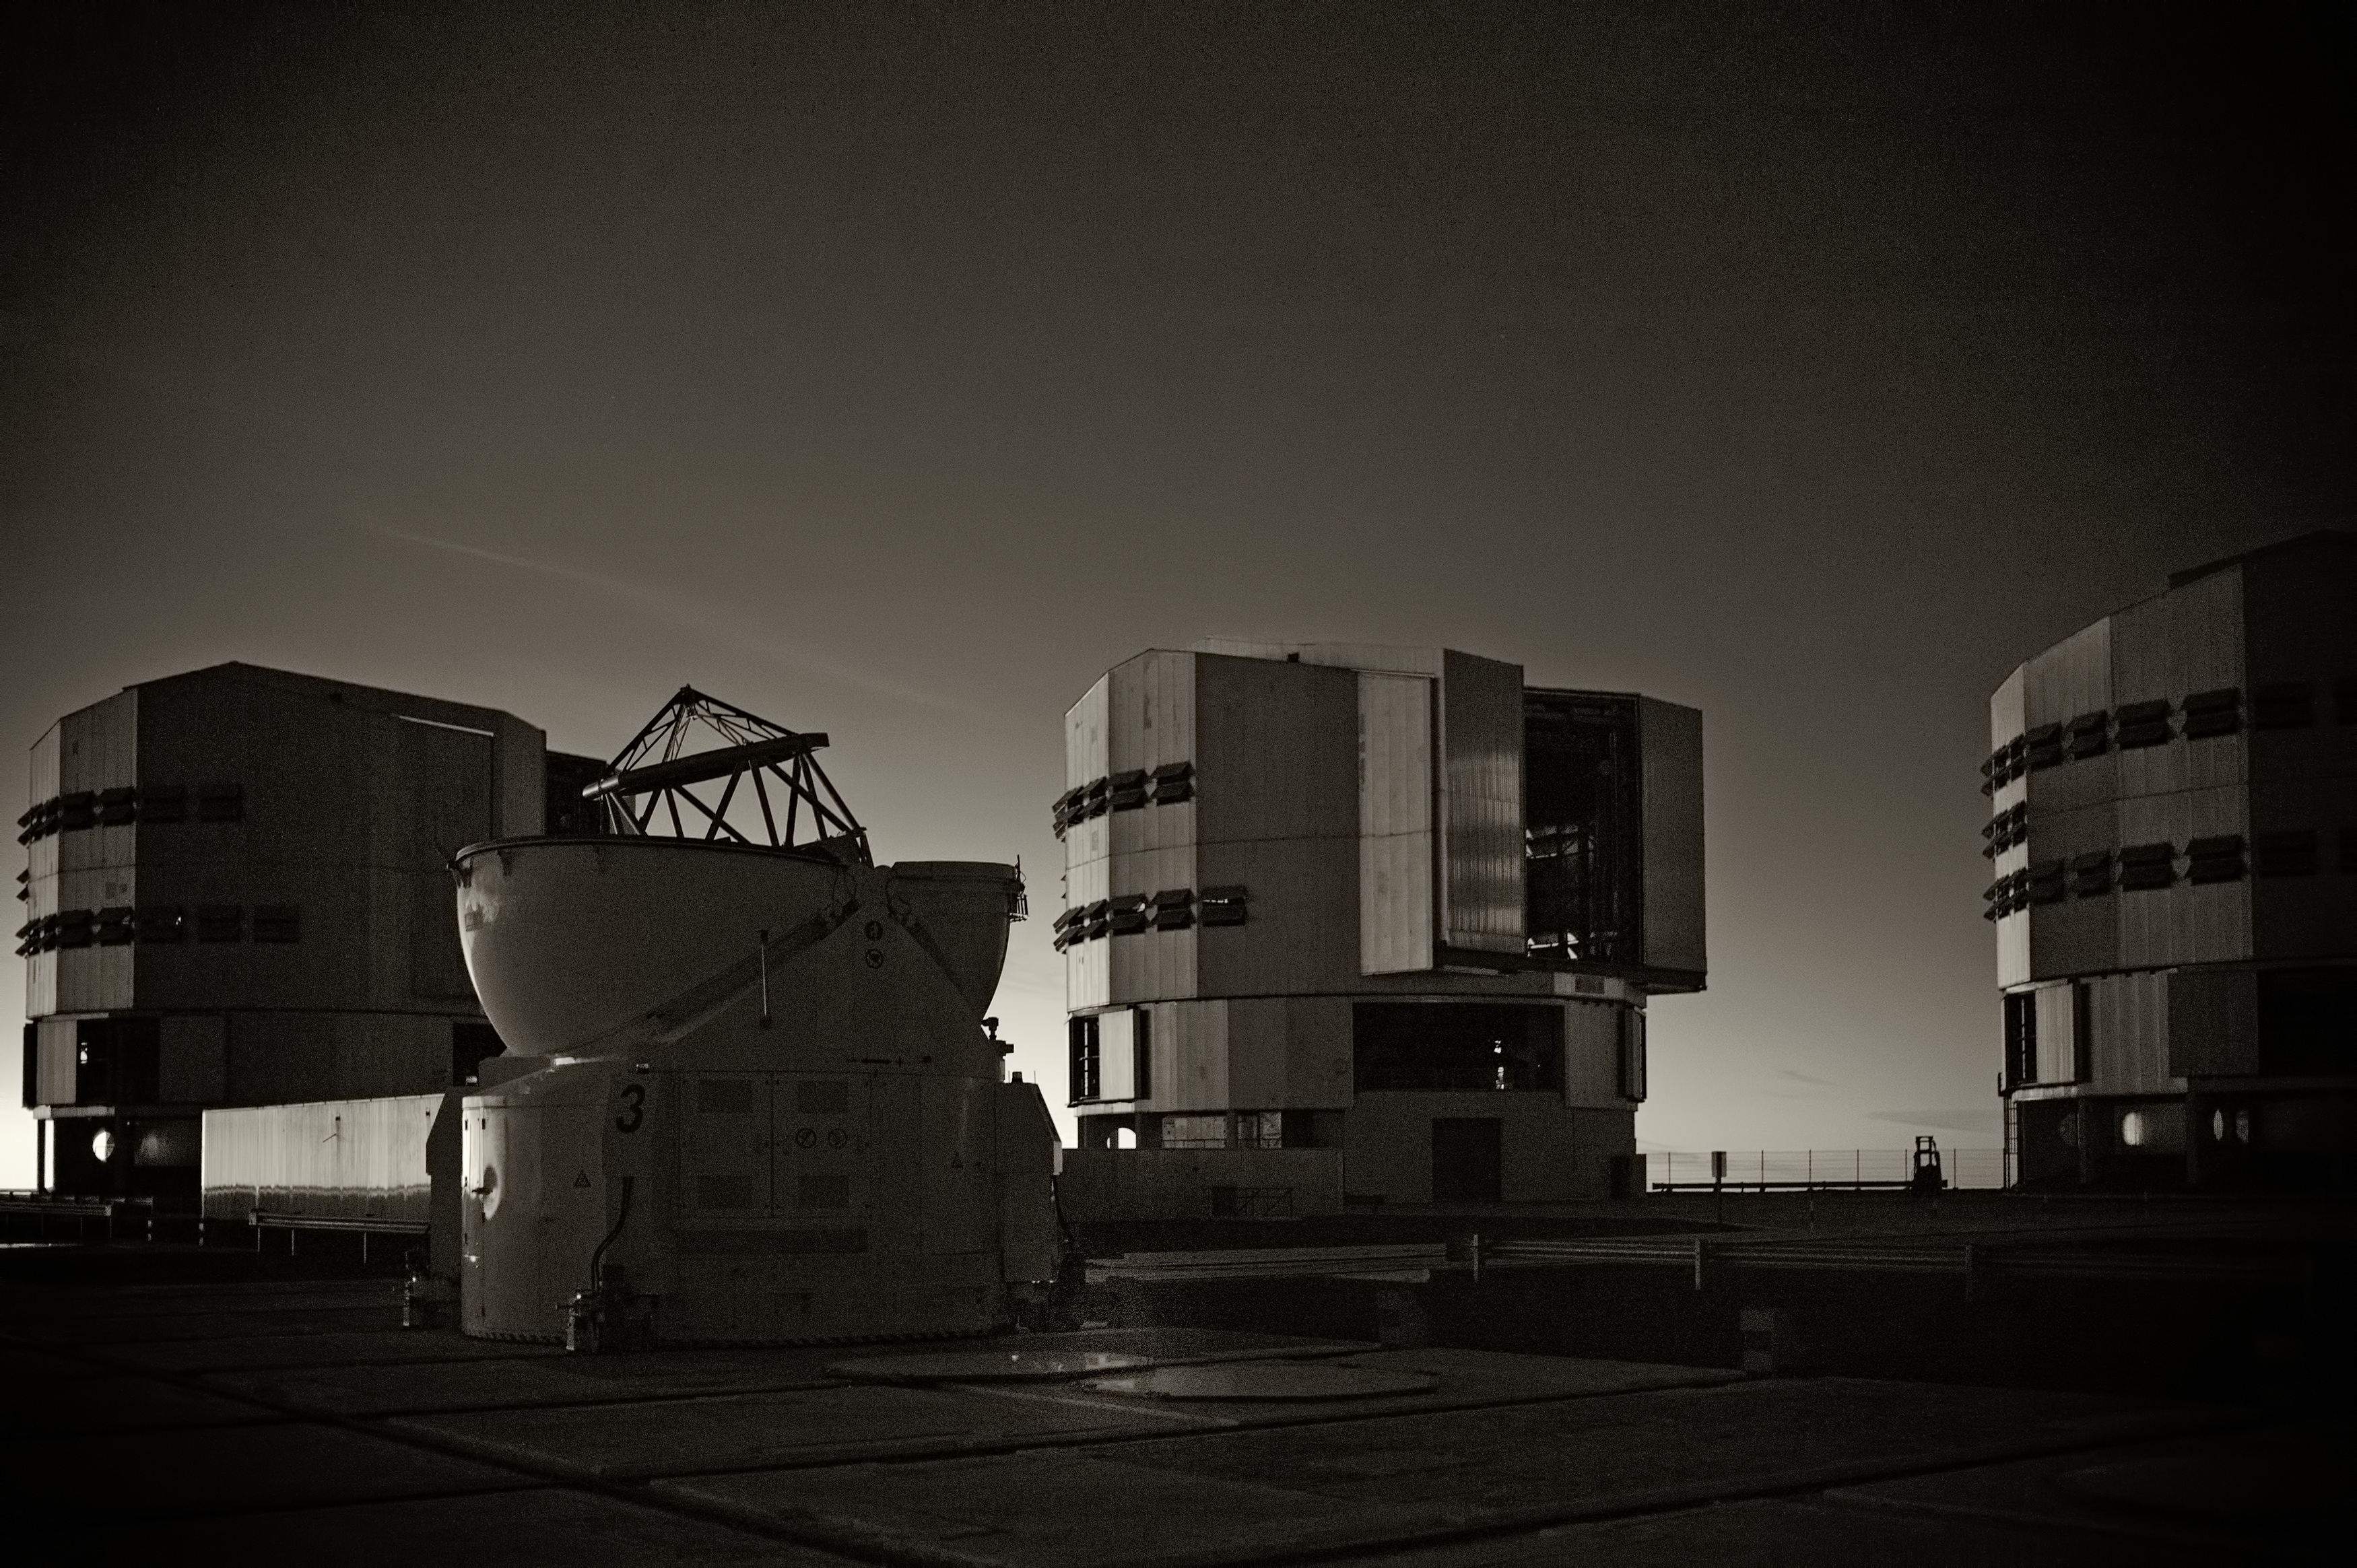

The VLT at Paranal Observatory

Image of the Very Large Telescope (VLT) at Cerro Paranal Observatory in the Atacama Desert of northern Chile, taken by Stefan Seip, one of the ESO Photo Ambassadors.

Credit: ESO/S. Seip